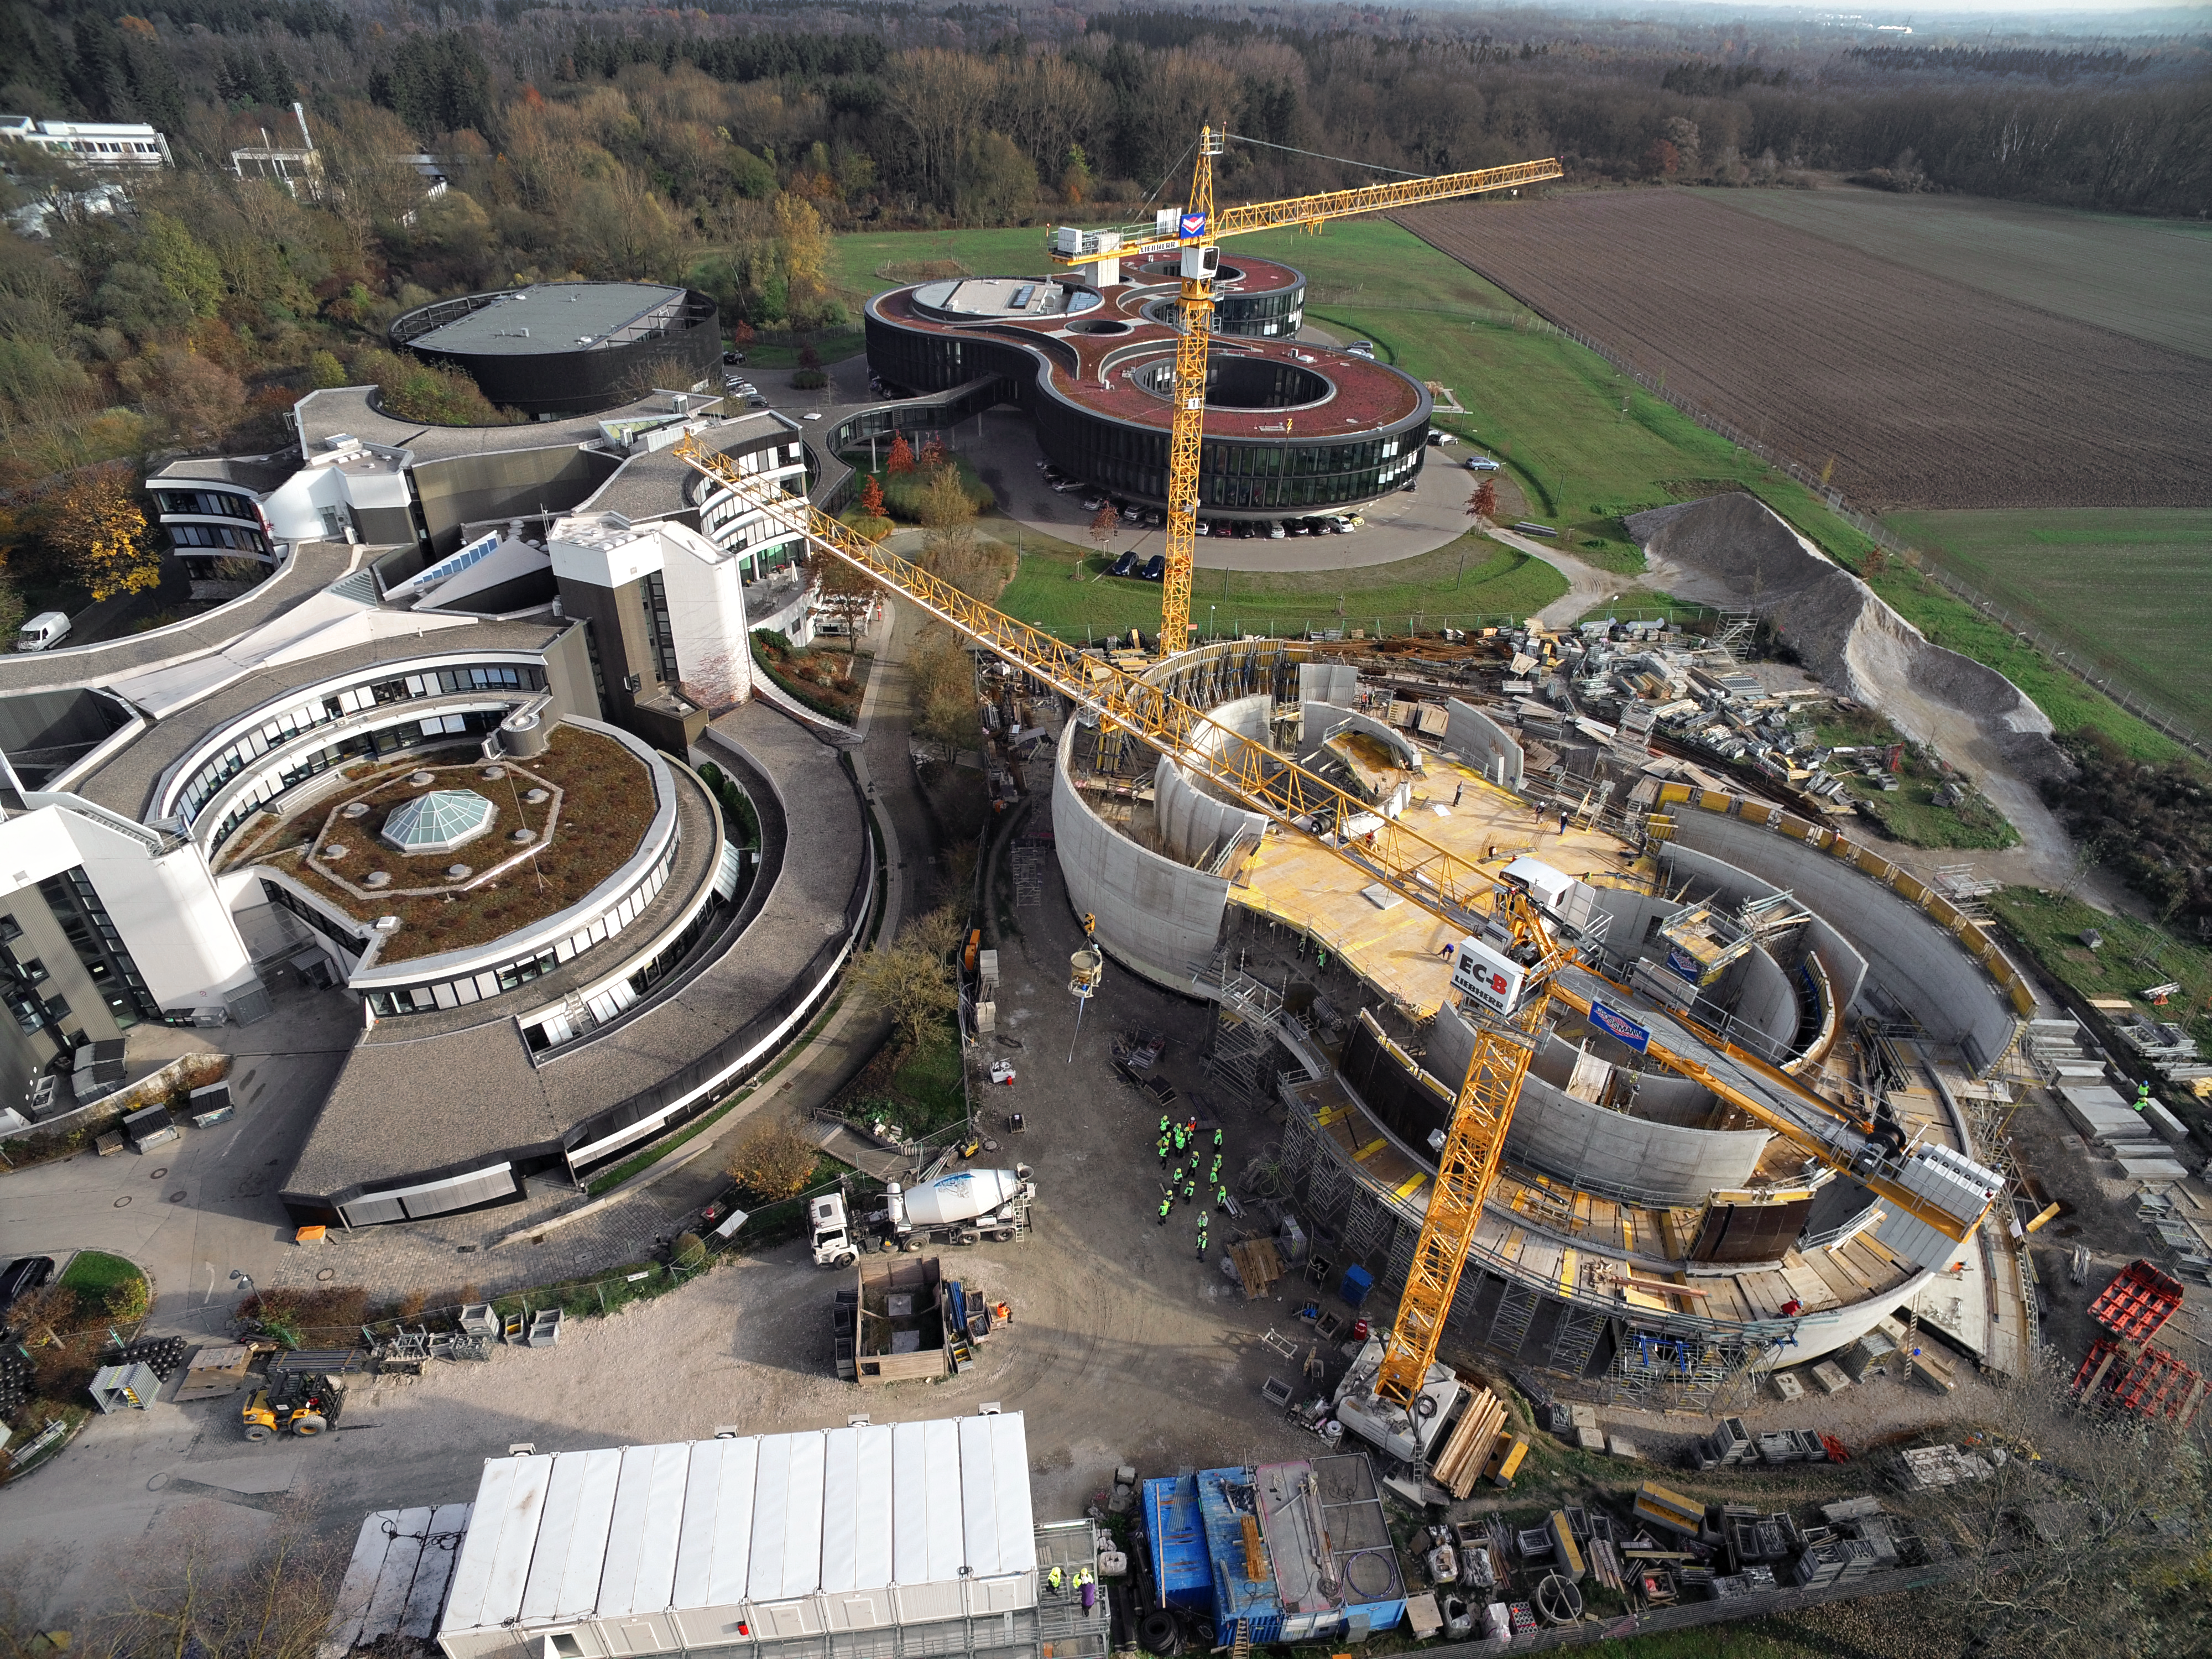

A Supernova in progress!

This drone photograph shows the construction of ESO's Supernova Planetarium & Visitor Centre from a dizzying perspective.

Credit: TUM-FSD/ESO. Supported by Autel Robotics and TUM-FSD